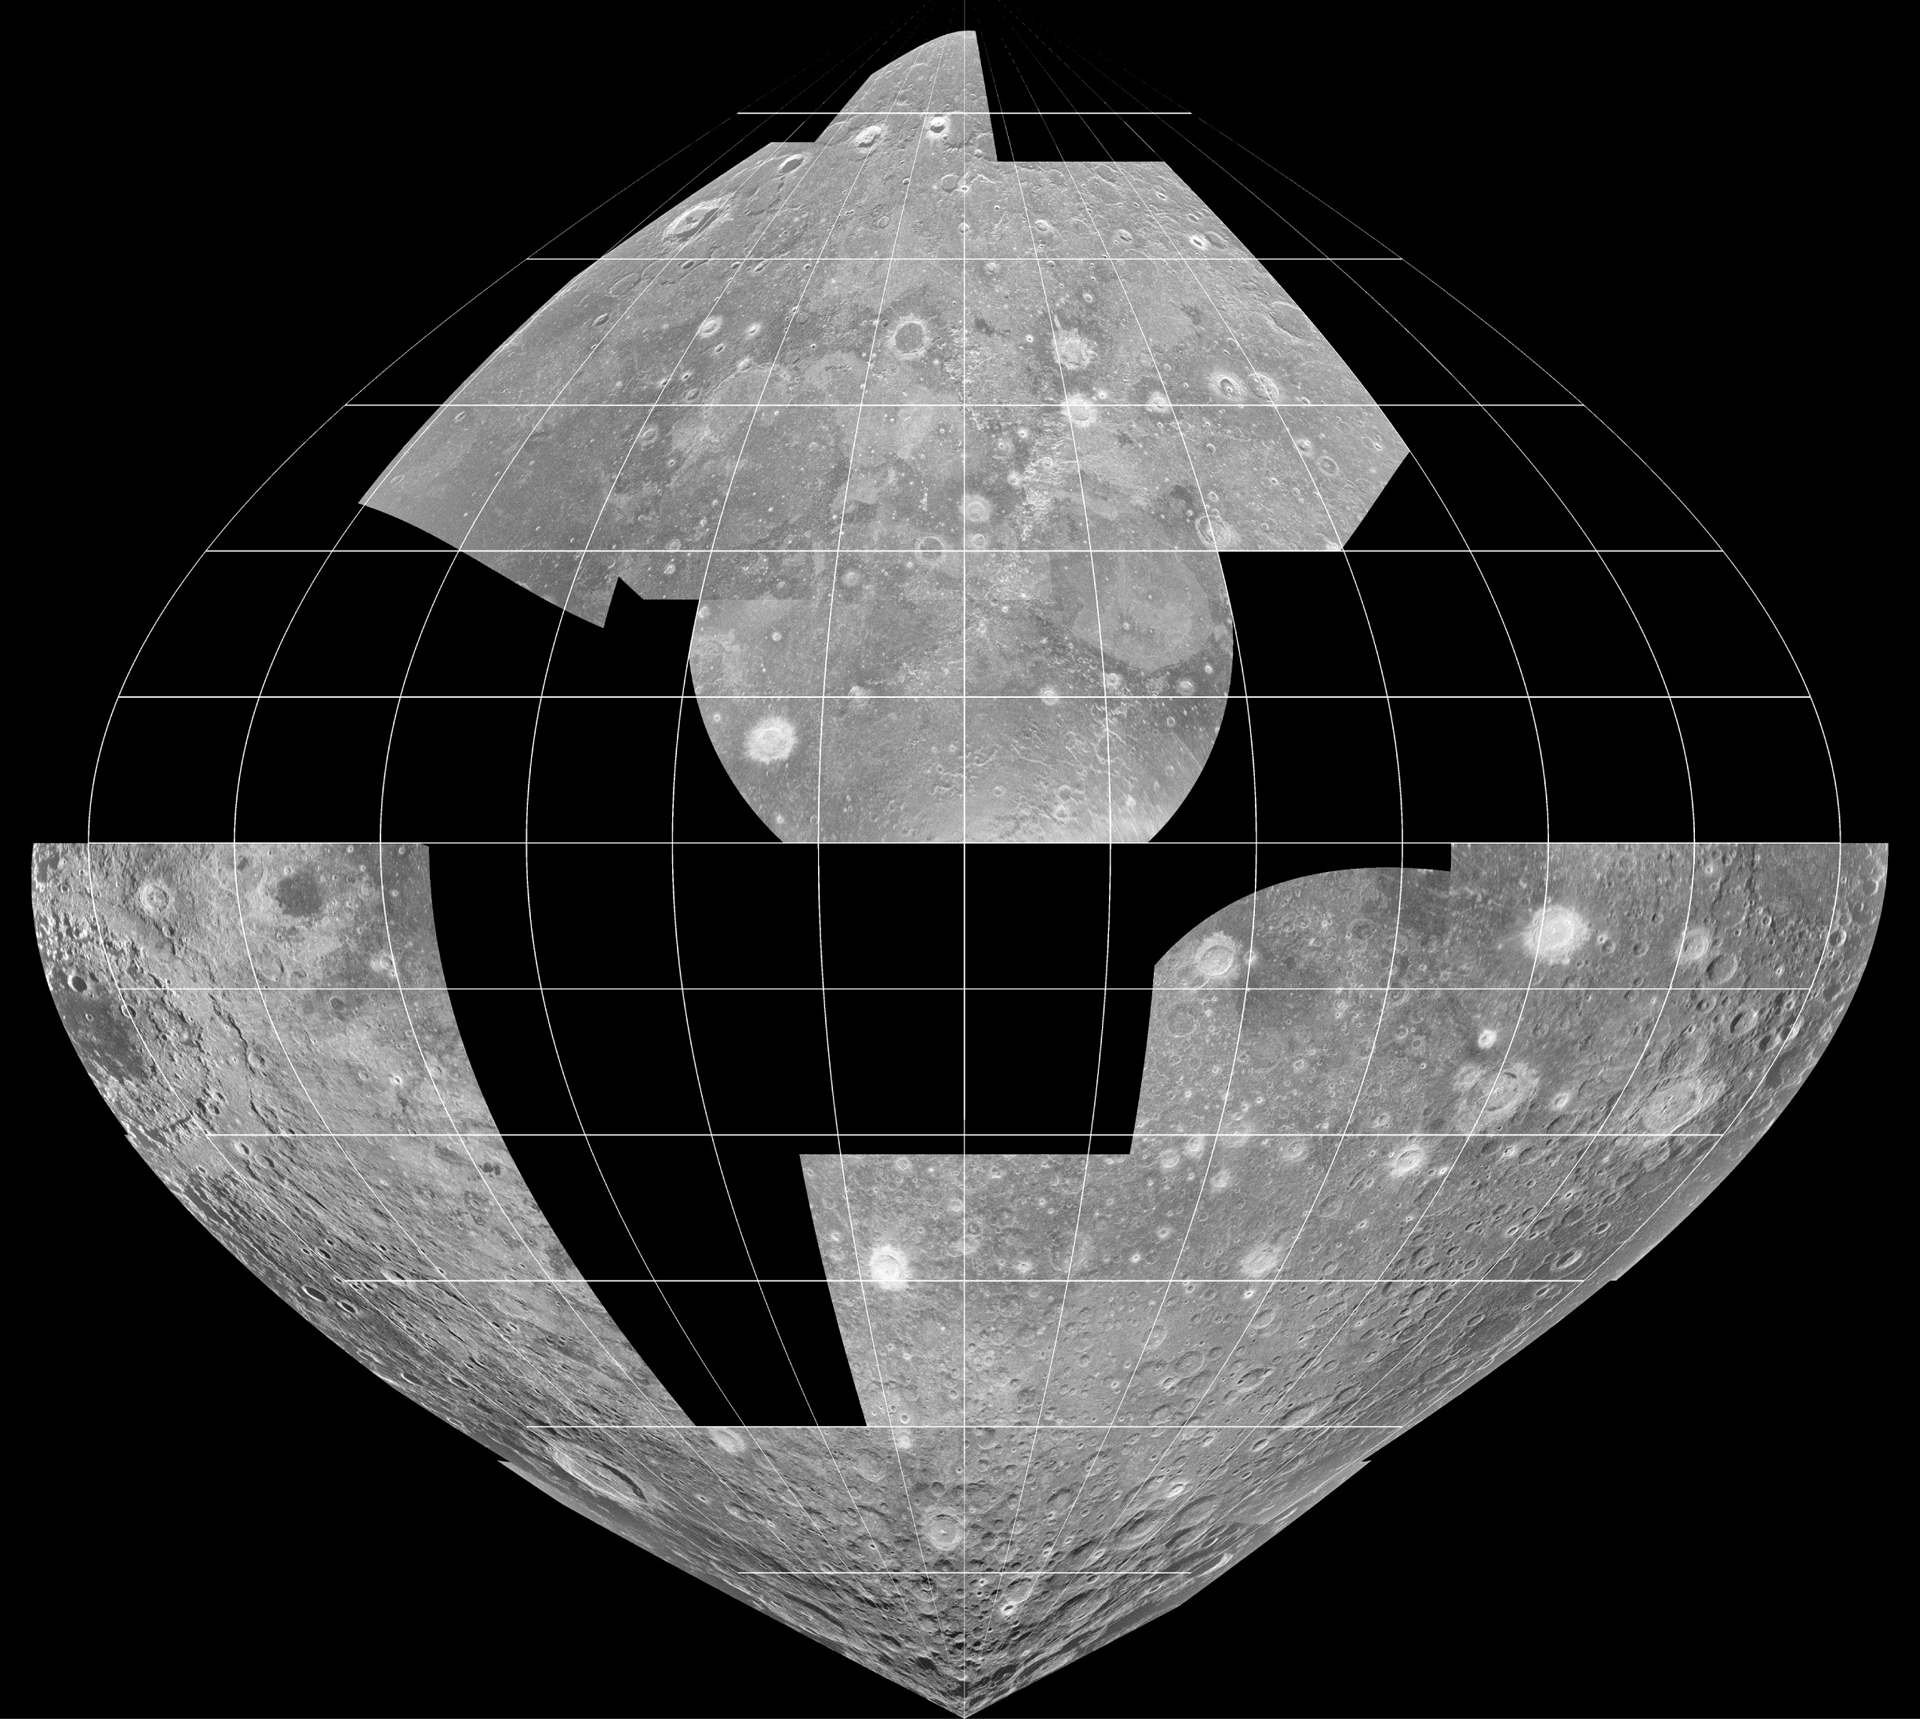

Craters in Radar

Partial mosaic of 70 cm radar images of nearside of the moon taken by the Green Bank Telescope (GBT) from radio waves transmitted by the Arecibo Telescope.

Credit: B. Campbell, NAIC/NSF; NRAO/AUI/NSF